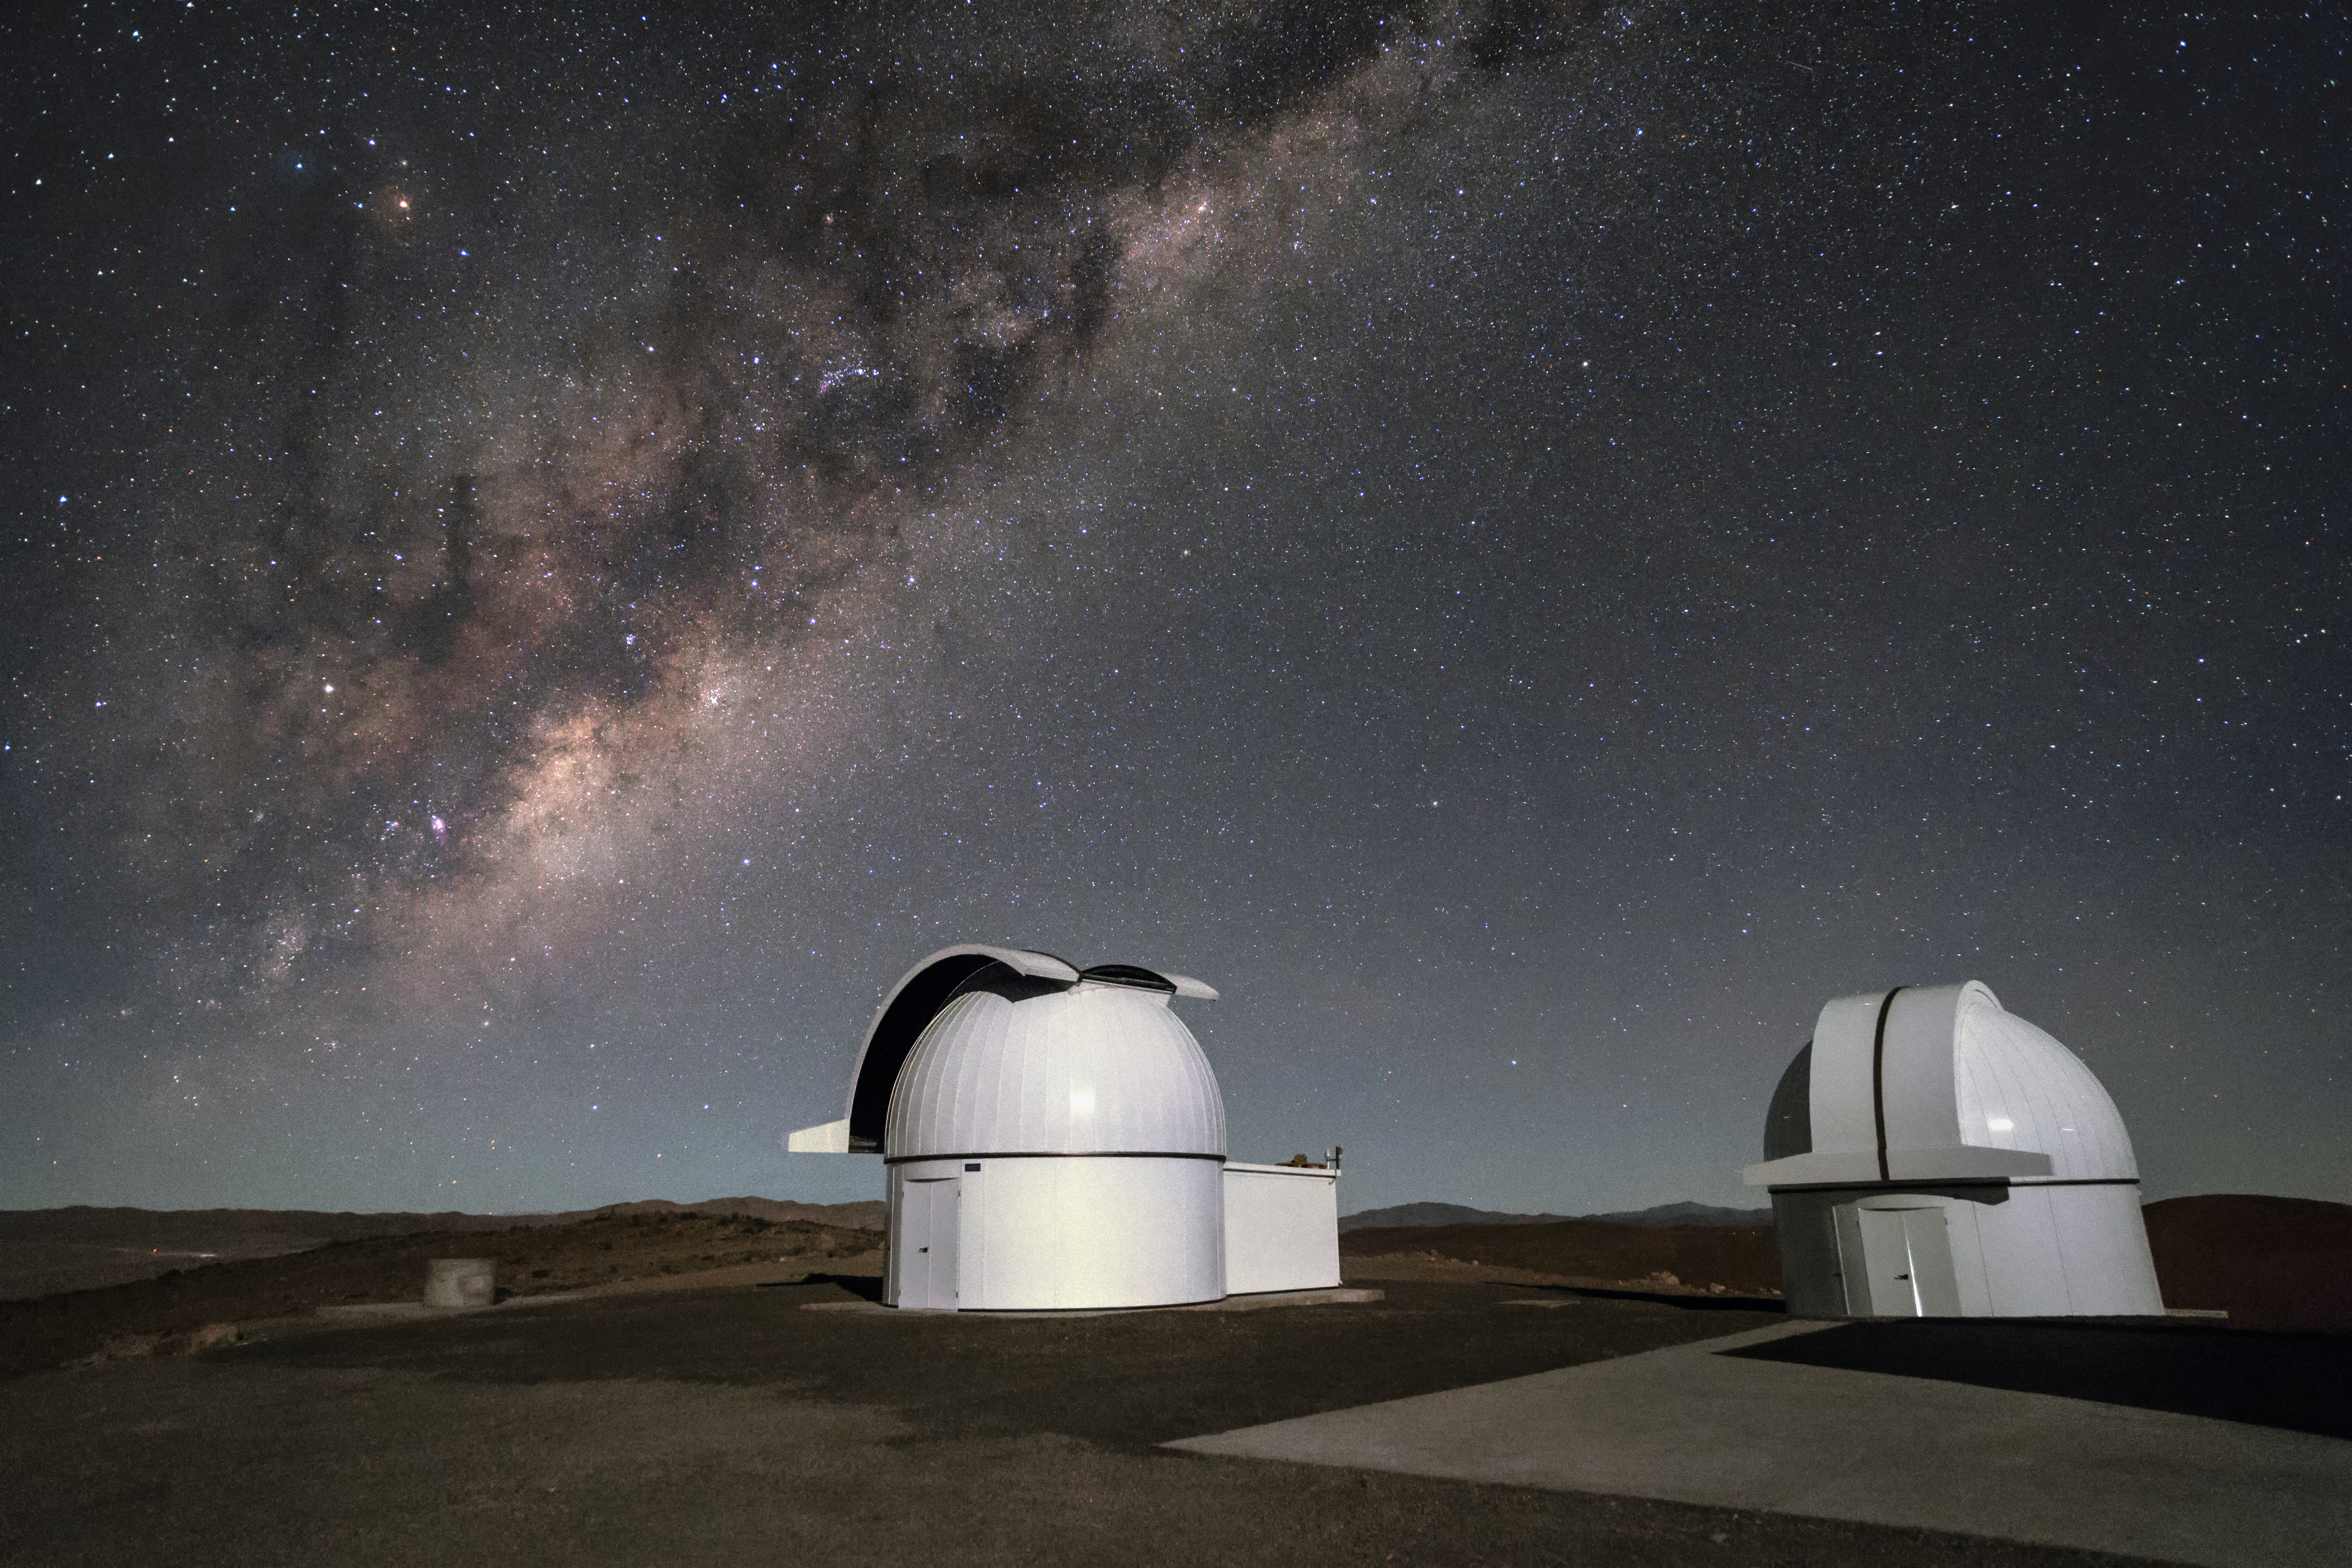

A future full of planets

The Search for habitable Planets EClipsing ULtra-cOOl Stars (SPECULOOS) project is set to see first light on December 2017. The two telescopes will search for terrestrial exoplanets around nearby ultracool stars and brown dwarfs. In this image, the telescopes sit under the beautiful Milky Way galaxy on their home at ESO's Paranal Observatory.

Credit: ESO/H. Zodet